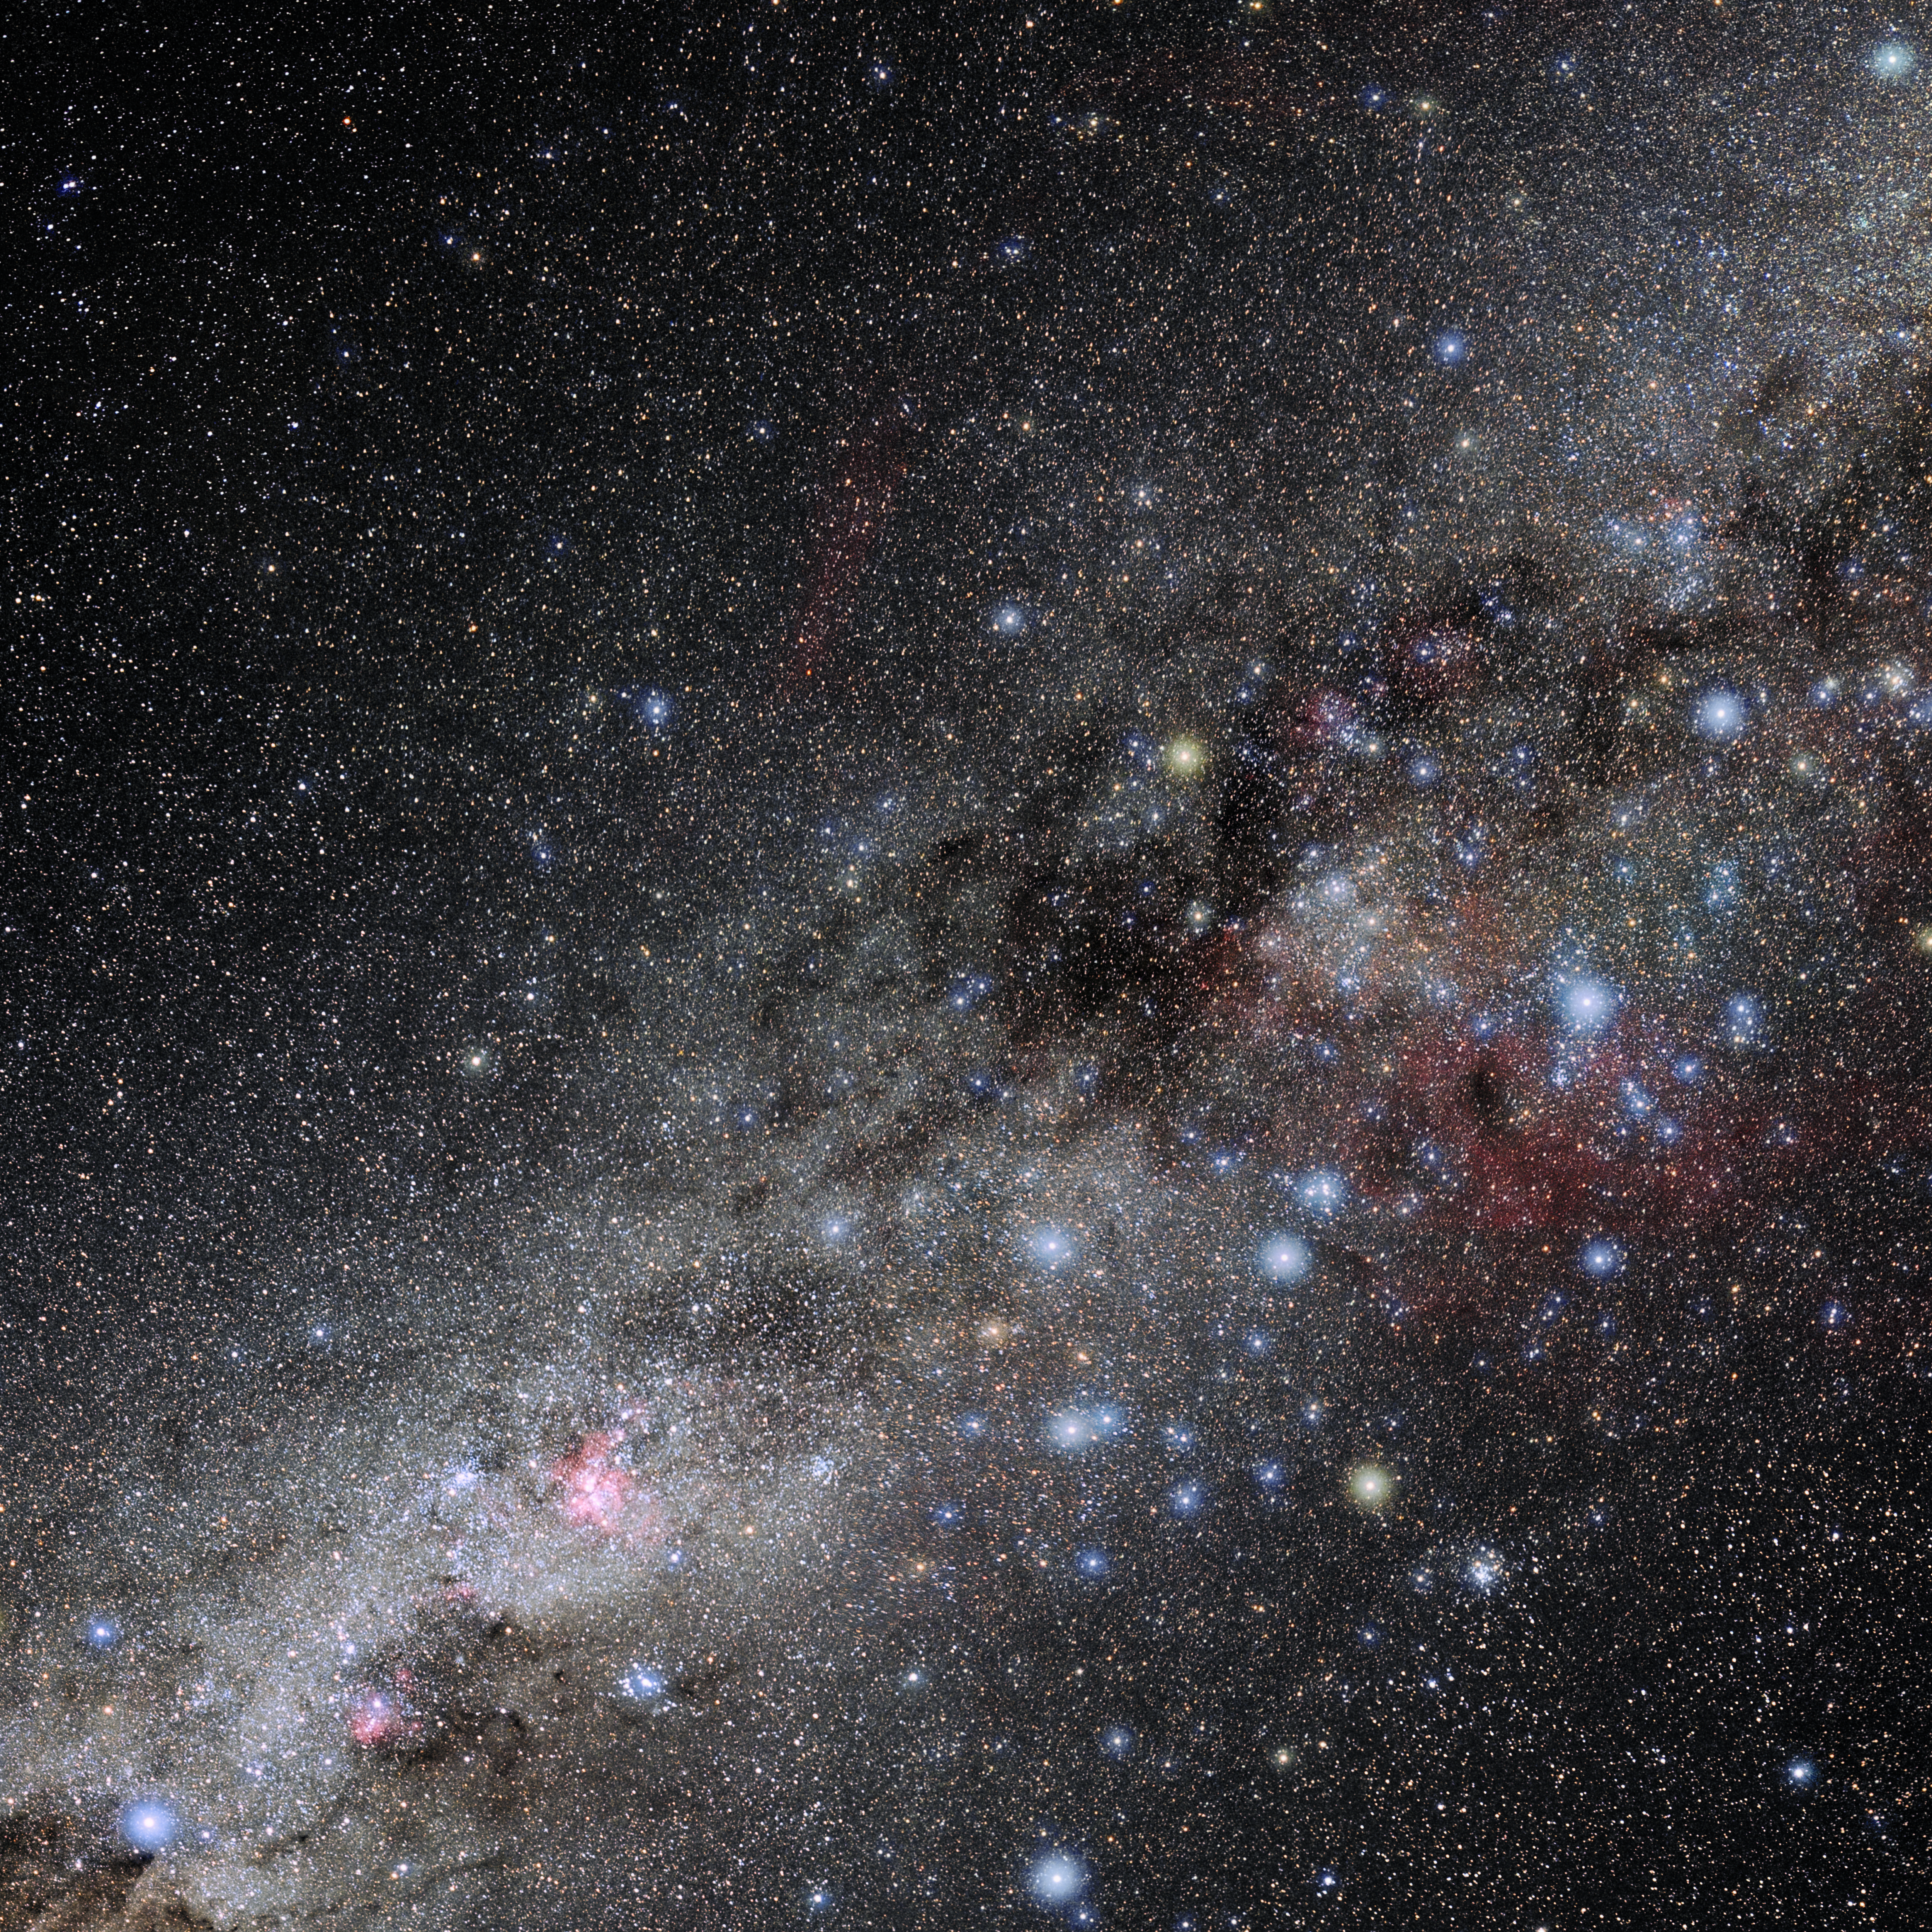

Vela

Photo of the constellation Vela produced by NOIRLab in collaboration with Eckhard Slawik, a German astrophotographer. Here is the annotated version.

Credit: E. Slawik/NOIRLab/NSF/AURA/M. Zamani